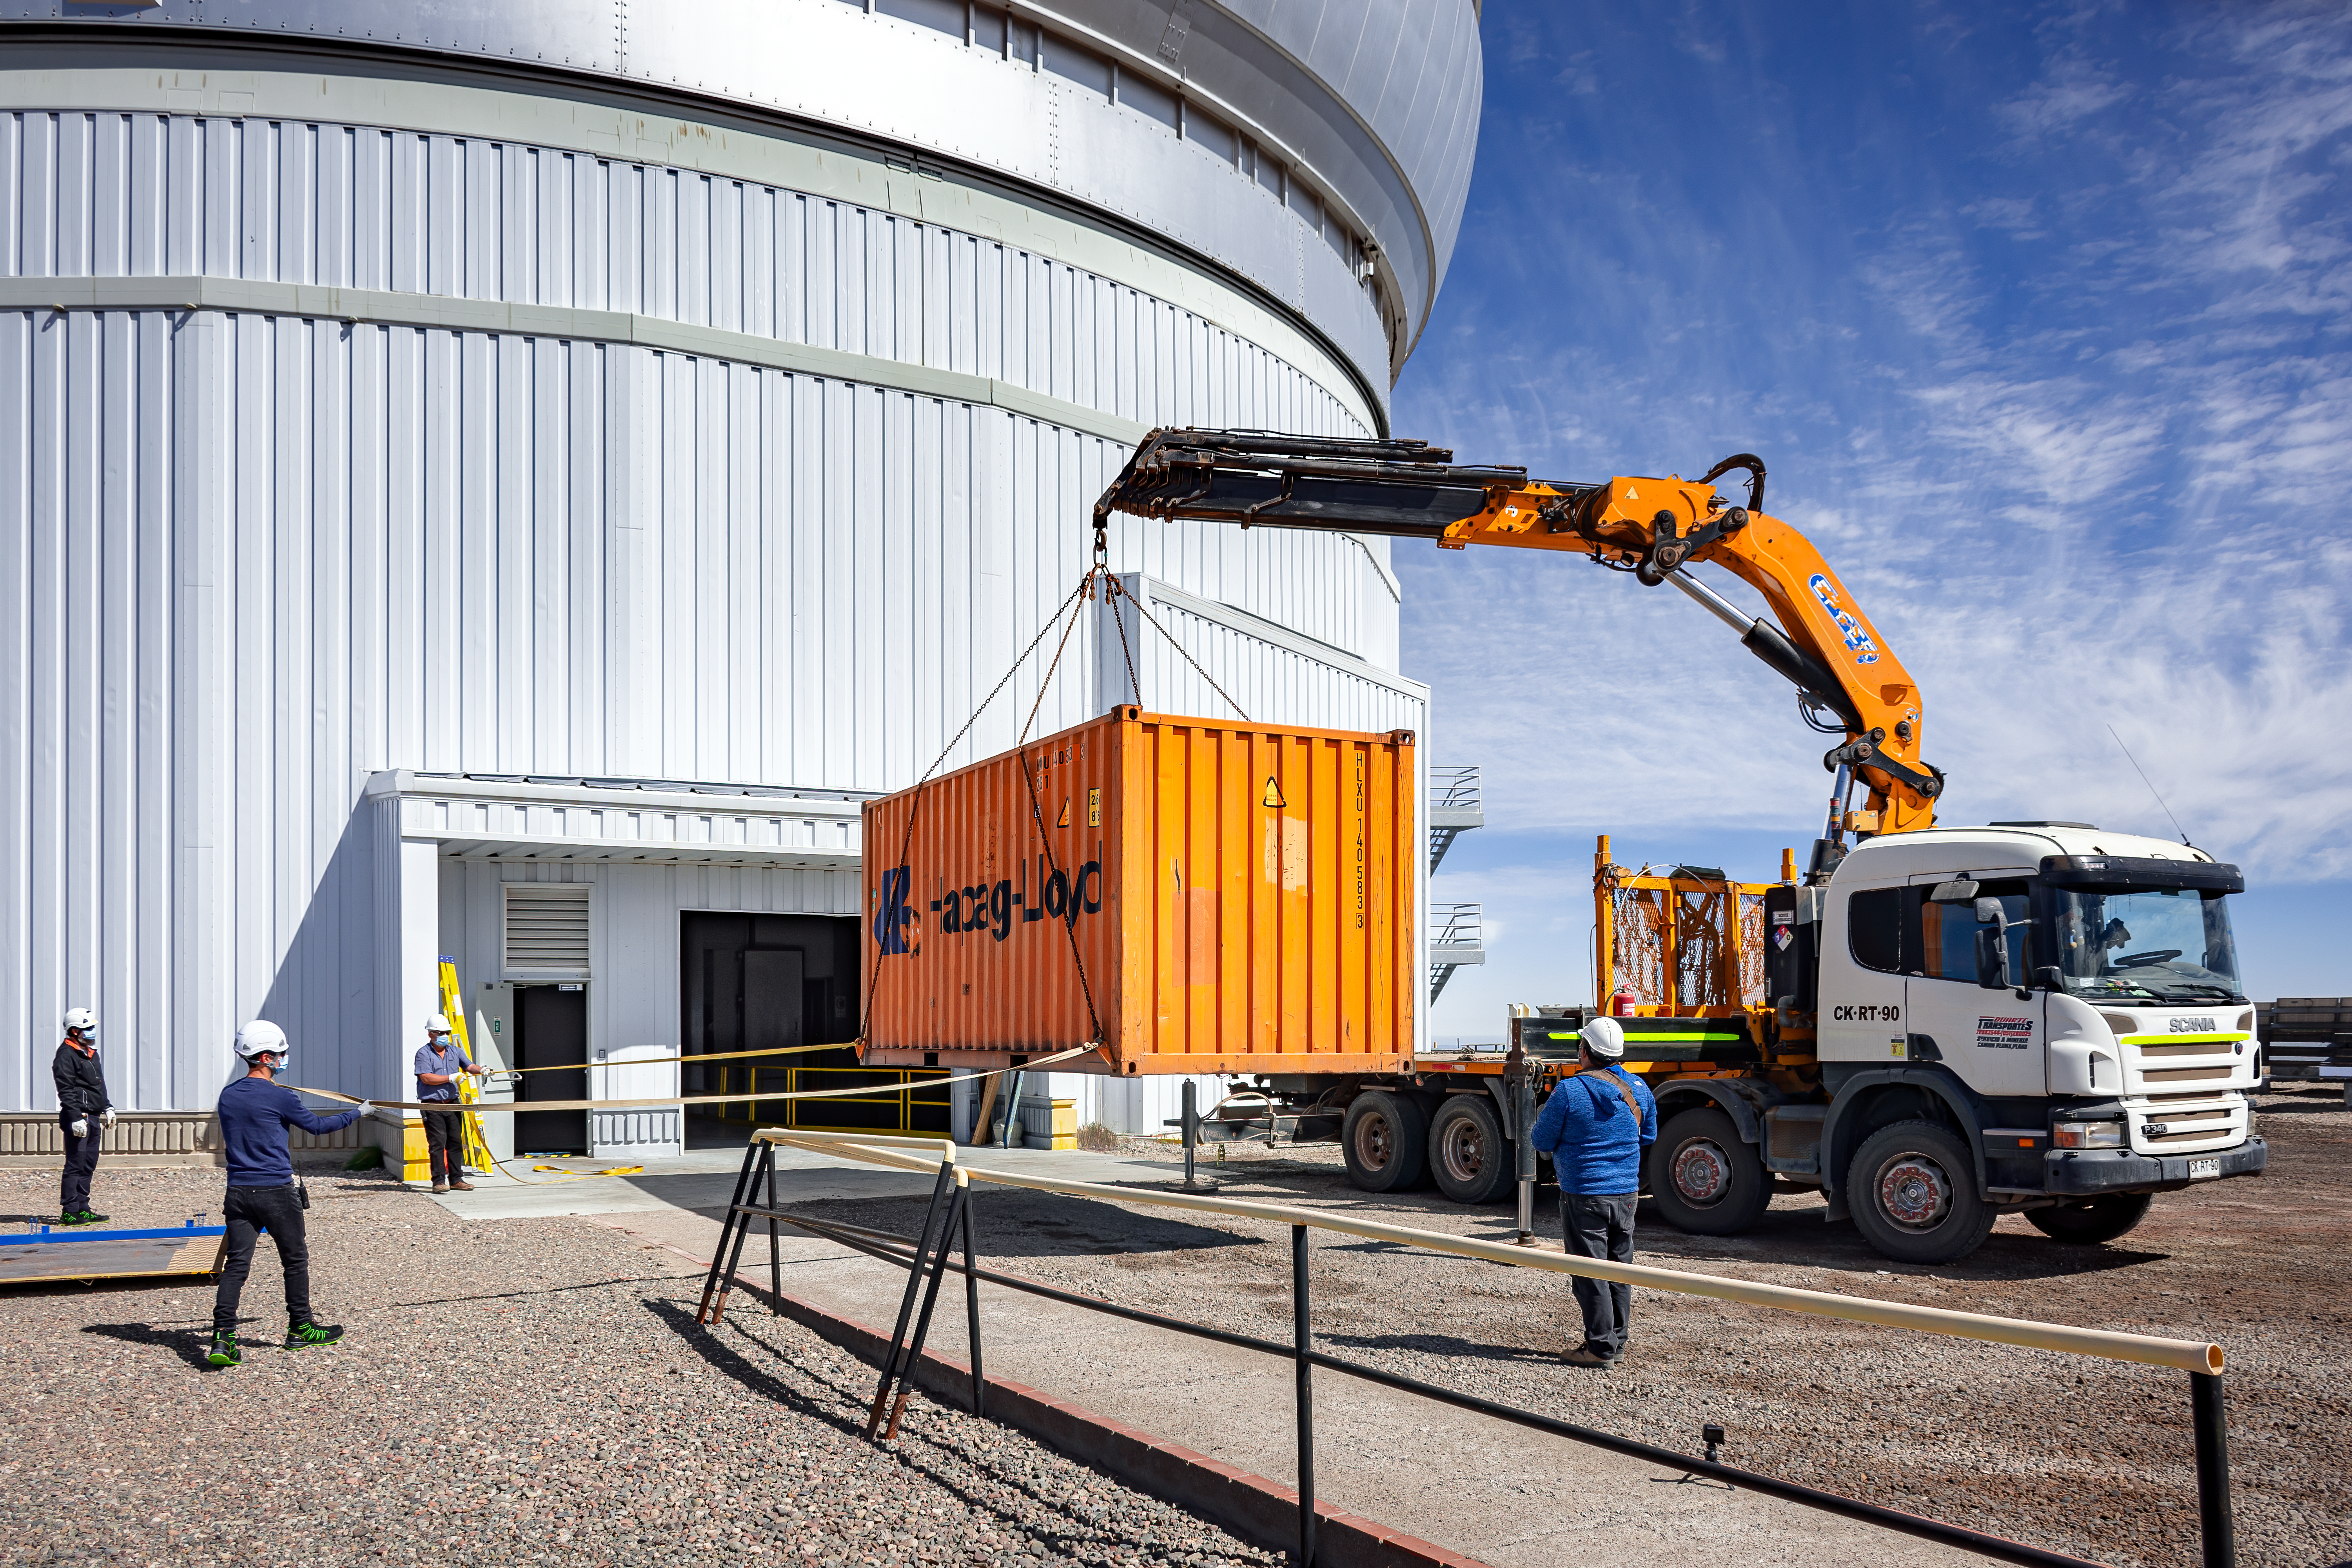

GHOST spectrograph arriving at Gemini South

Key components of the GHOST spectrograph arriving at Gemini South in January 2021. The disassembled pieces of GHOST will be stored securely until teams from Australia and Canada are able to safely travel to Chile to put it together.

Credit: CTIO/NOIRLab/NSF/AURA